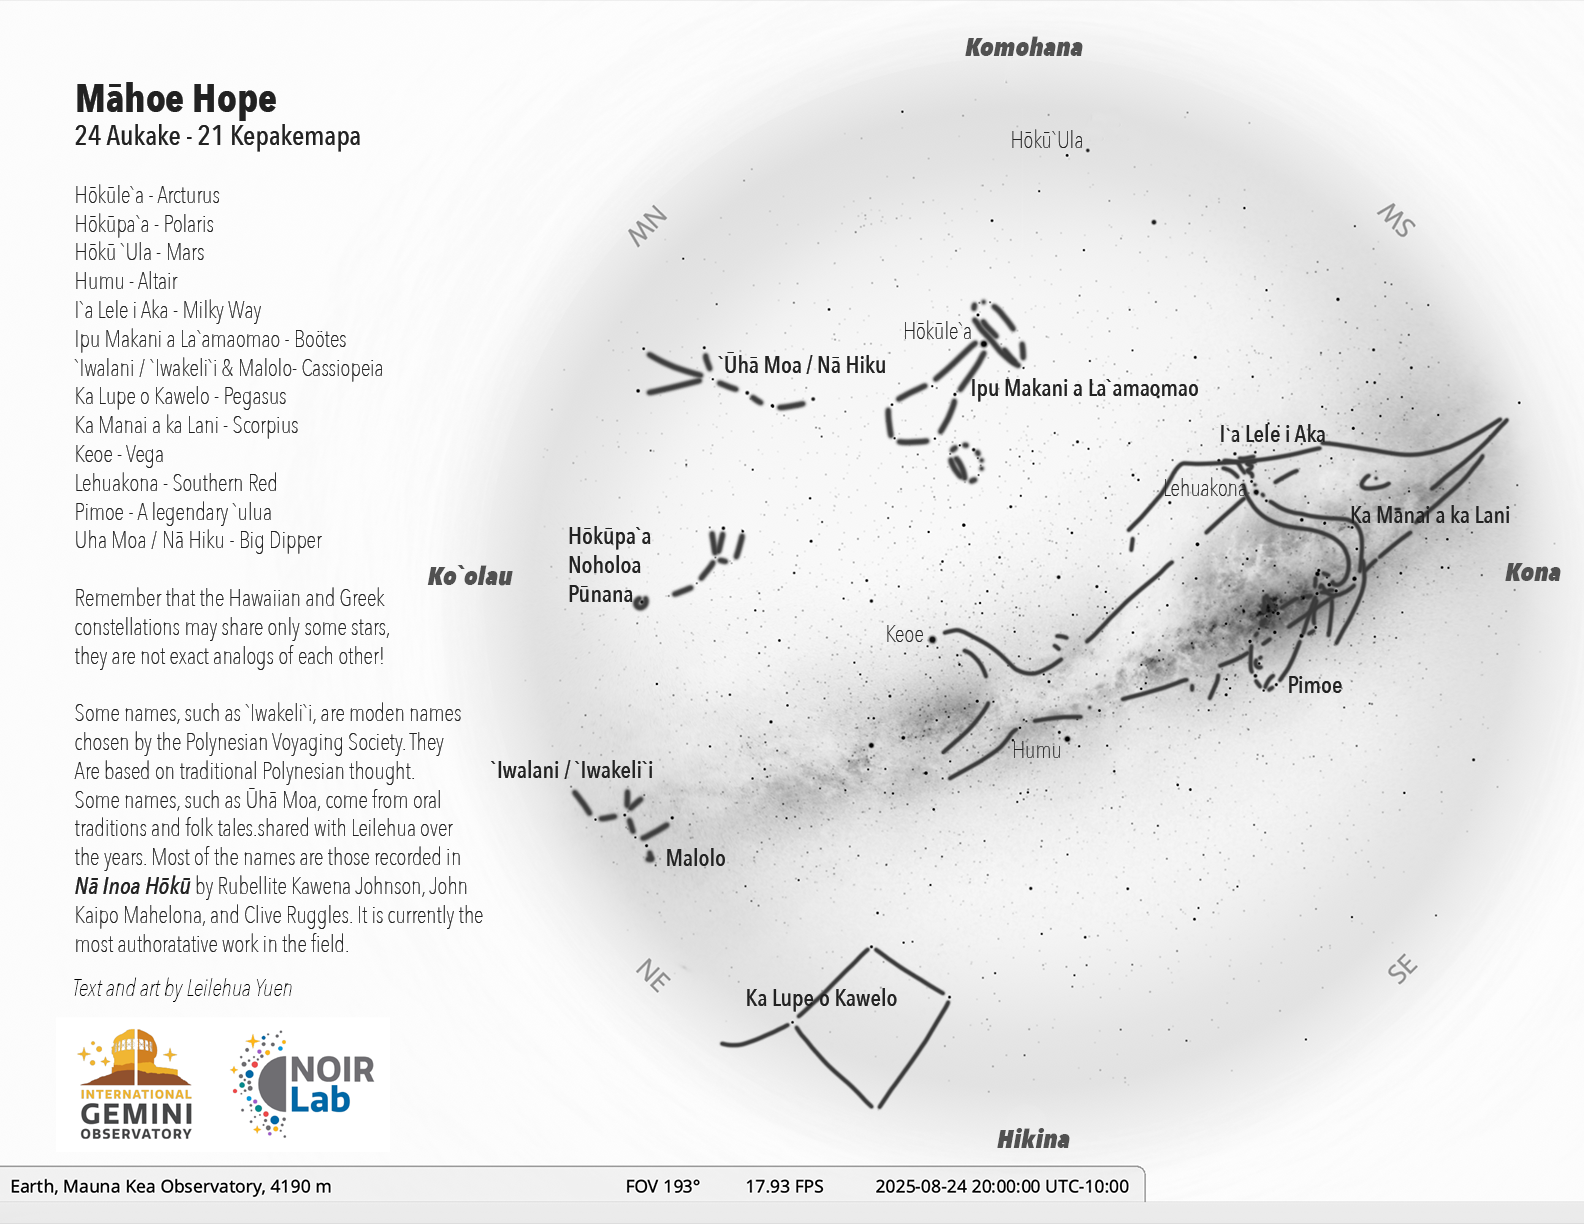

The Hawaiian sky at 8:00 p.m. on 24 August 2025 for the start of the lunar month of Māhoe Hope (24 August – 21 September)

Credit: NOIRLab/NSF/AURA/L. Yuen